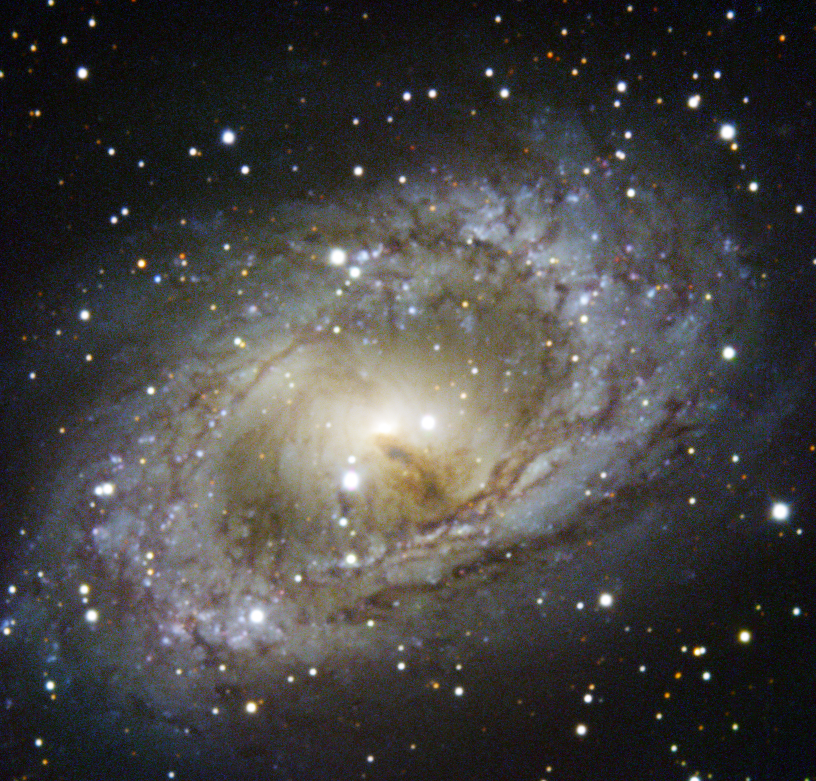

ESO’s New Technology Telescope revisits NGC 6300

This image shows the bright centre and swirling arms of the spiral galaxy NGC 6300. NGC 6300 is located in a starry patch of sky in the southern constellation of Ara (The Altar) which contains a variety of intriguing deep-sky objects.

NGC 6300 has beautiful pinwheeling arms connected by a straight bar that cuts through the middle of the galaxy. While it may look like a standard spiral galaxy in visible-light images like this one, it is actually a Seyfert II galaxy.

Such galaxies have unusually luminous centres that emit very energetic radiation, meaning that they are often intensely bright in part of the spectrum either side of the visible. NGC 6300 is thought to contain a massive black hole at its heart some 300 000 times more massive than the Sun. This black hole is emitting high energy X-rays as it is fed by the material that is pulled into it.

This image of NGC 6300 was taken by the ESO Faint Object Spectrograph and Camera (EFOSC2) on the 3.58-metre New Technology Telescope (NTT). The NTT is based at ESO’s La Silla observing site, on the outskirts of the Atacama Desert in Chile, and was inaugurated in 1989. A black and white image of NGC 6300 was released at the time of the telescope’s inauguration — one of 31 images that were the first to be released from the NTT.

Credit: ESO/C. Snodgrass